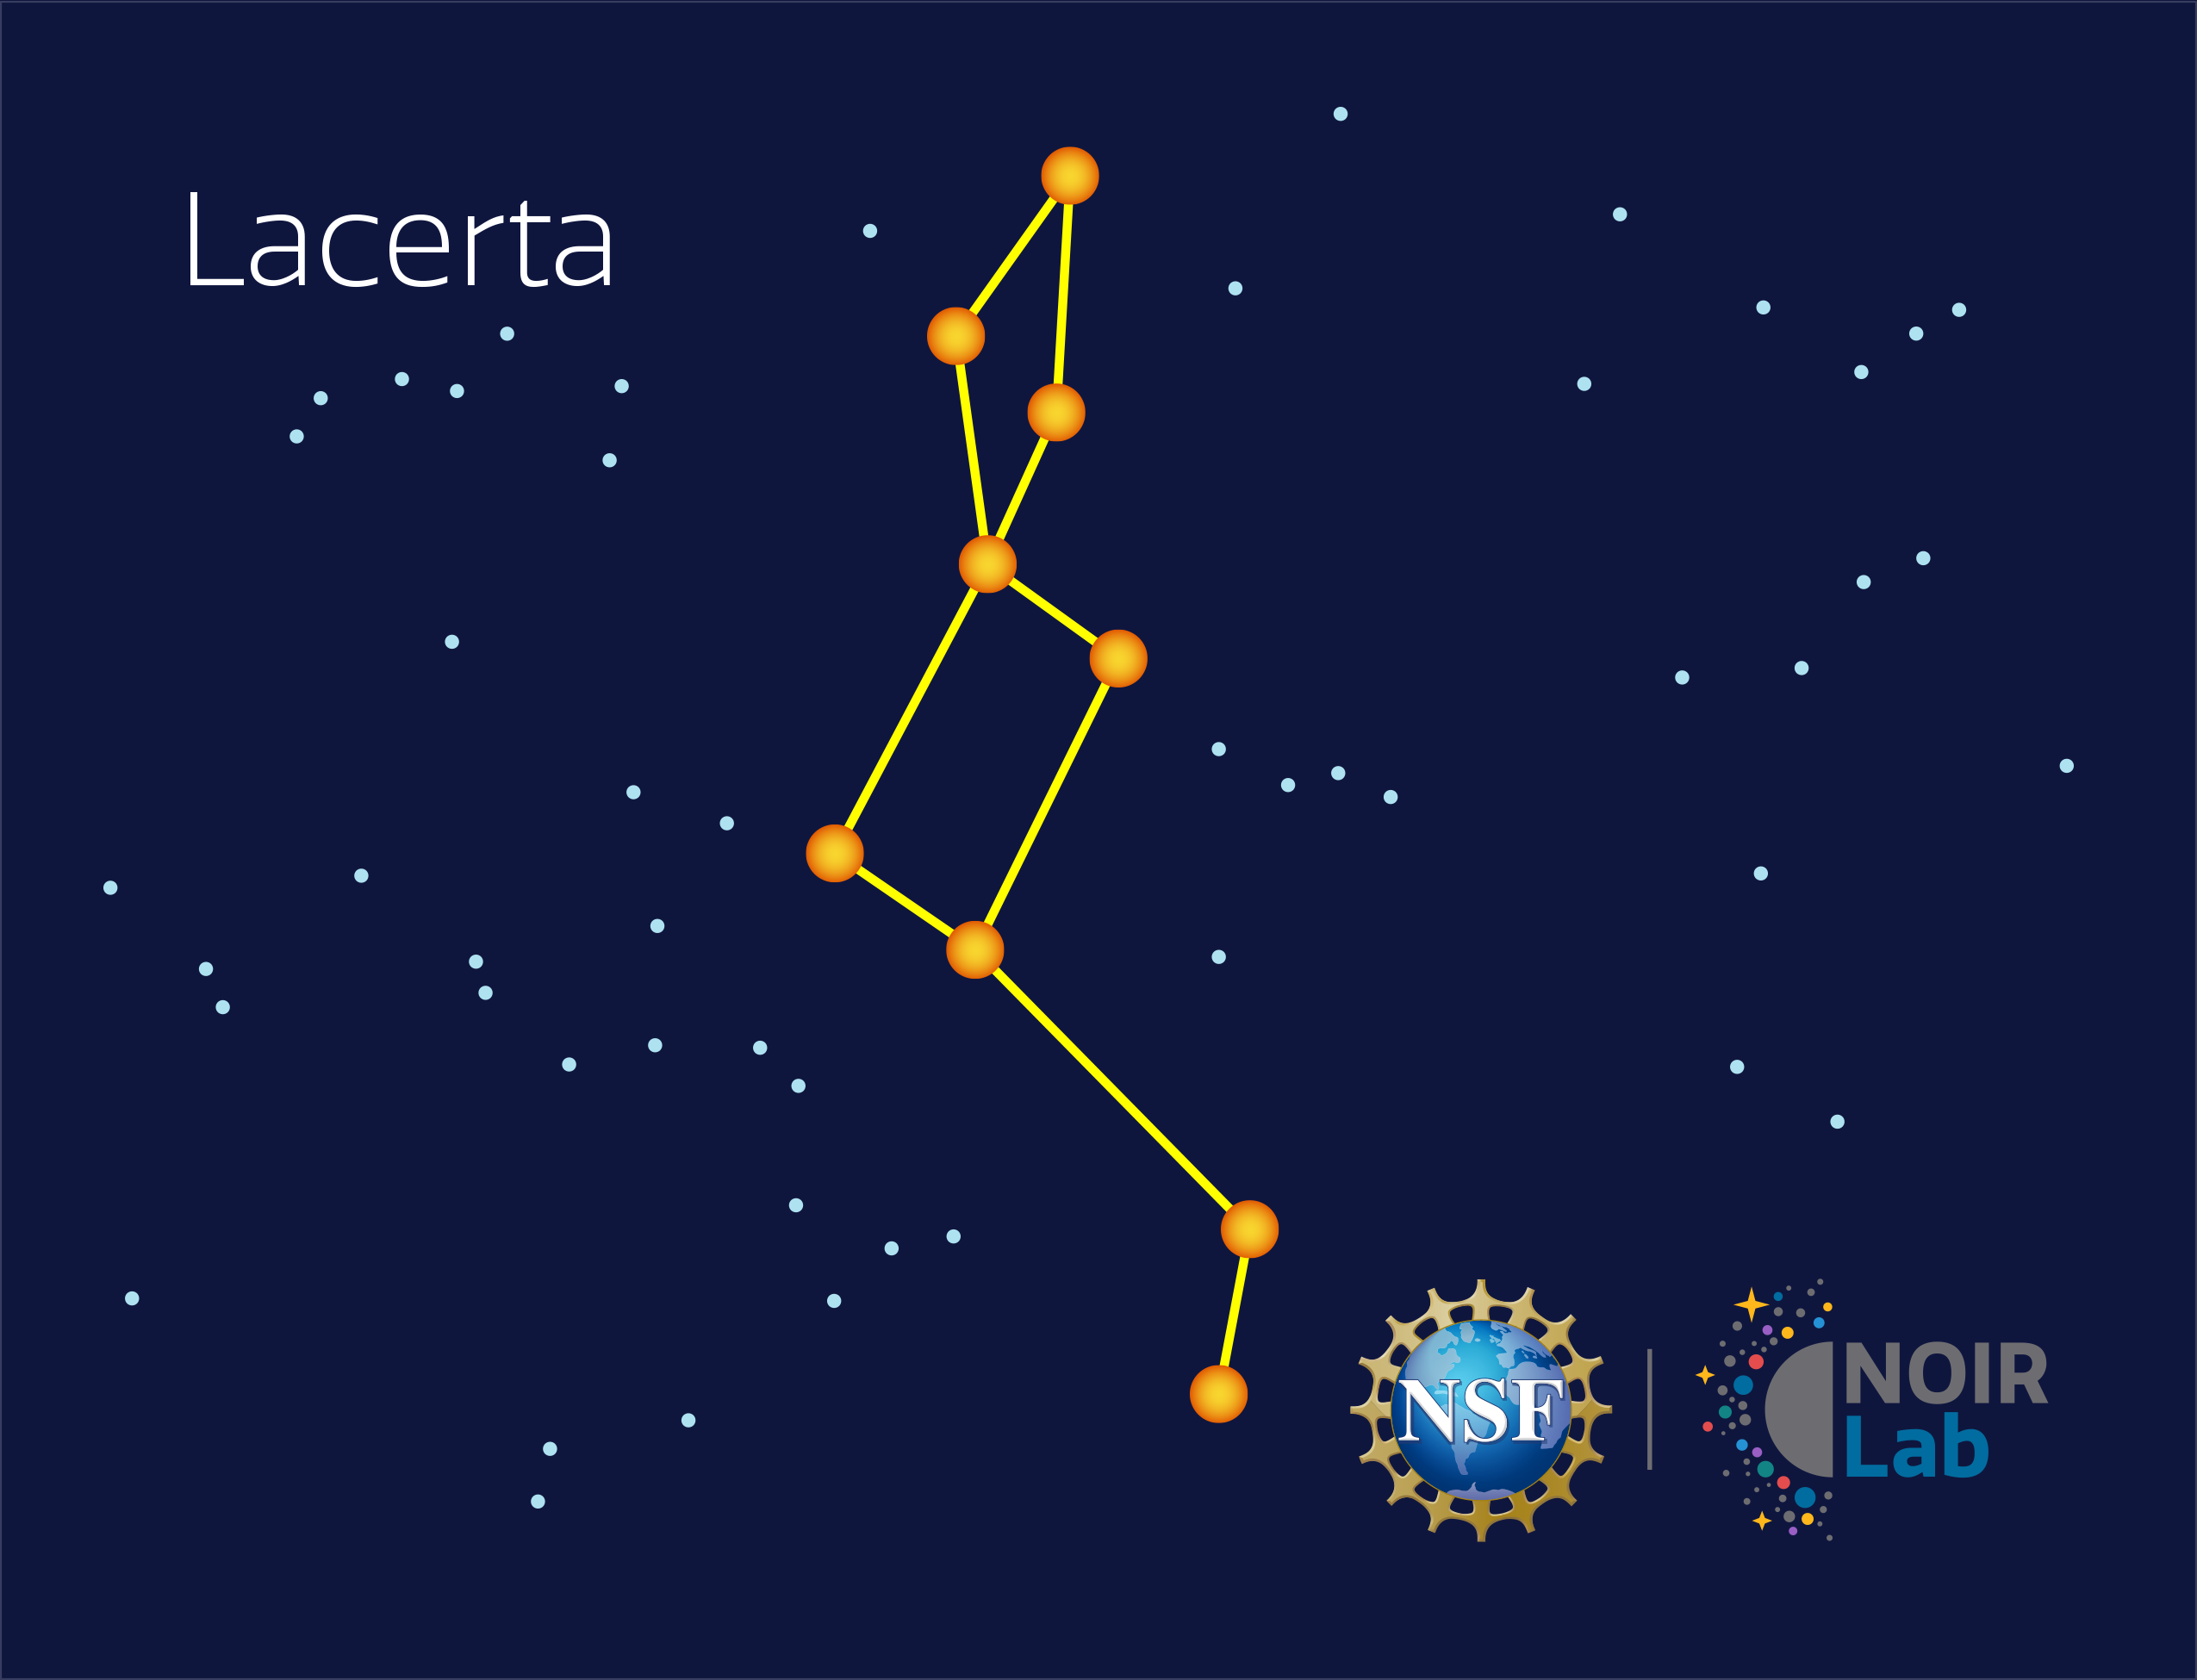

Lacerta

Credit: NOIRLab